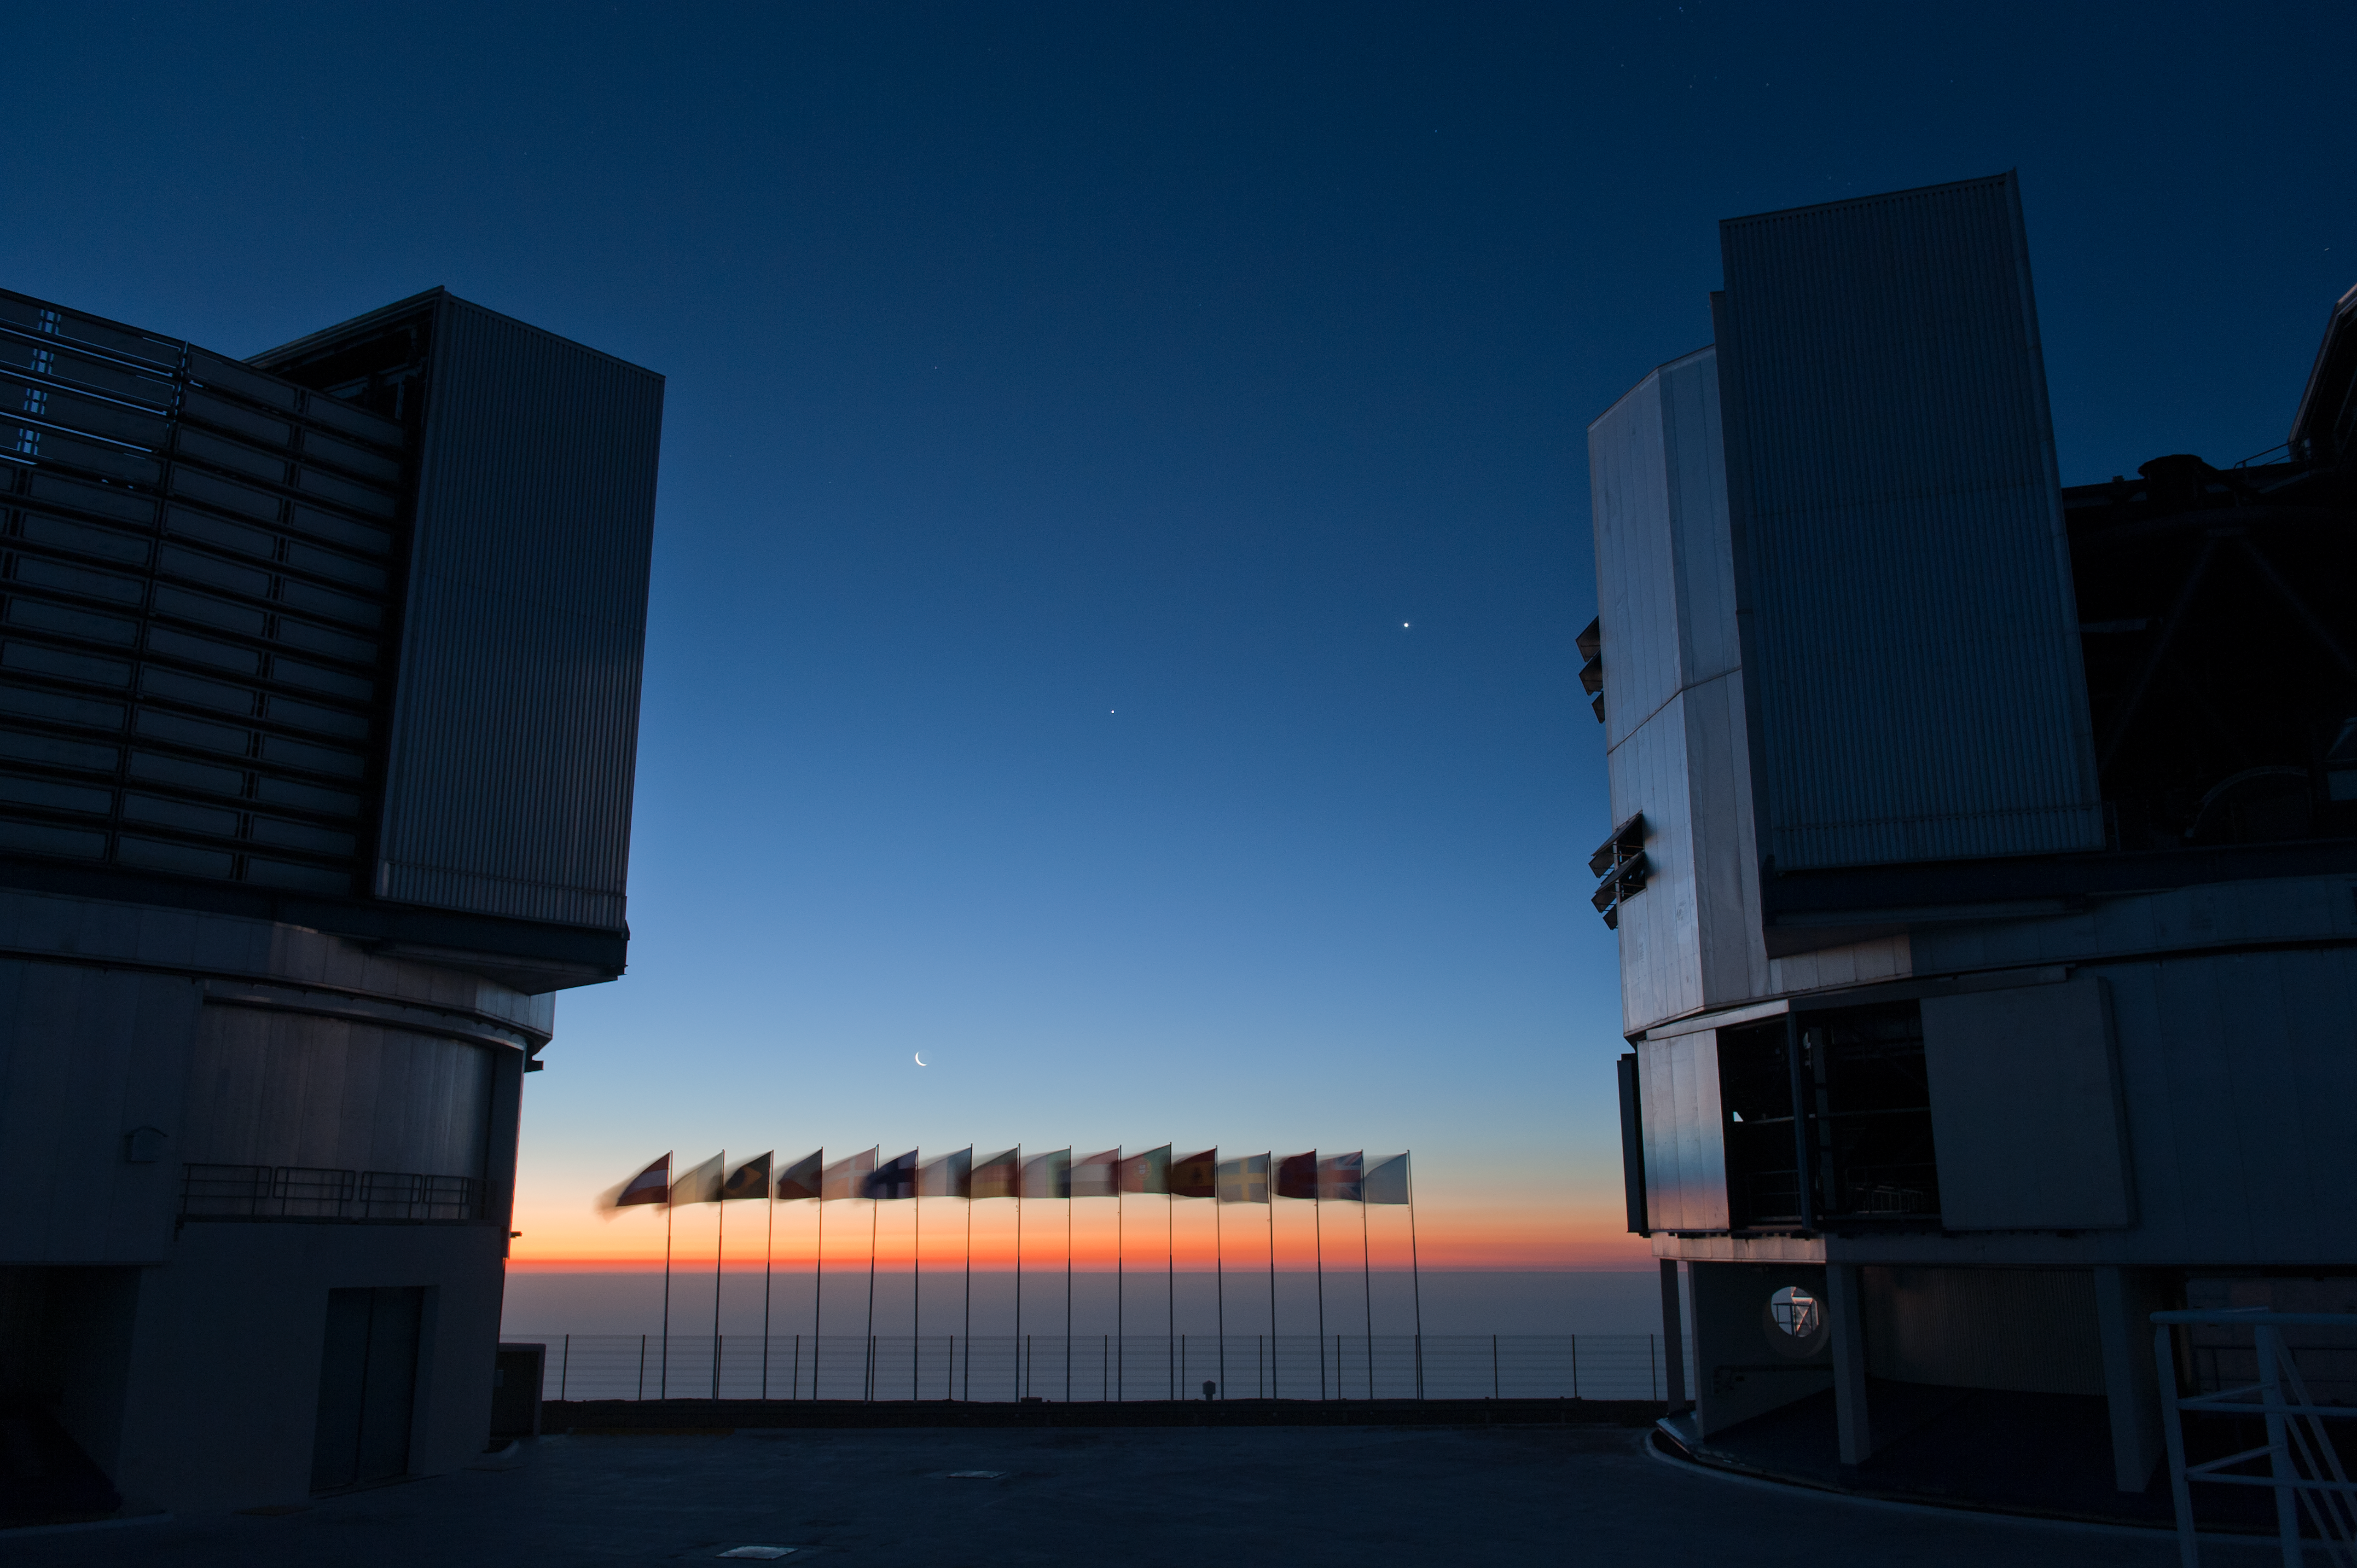

Flags

International partners' flags with UT1 and UT2. In the background is a conjunction of the Moon, Jupiter and Venus.

Credit: ESO/Max Alexander